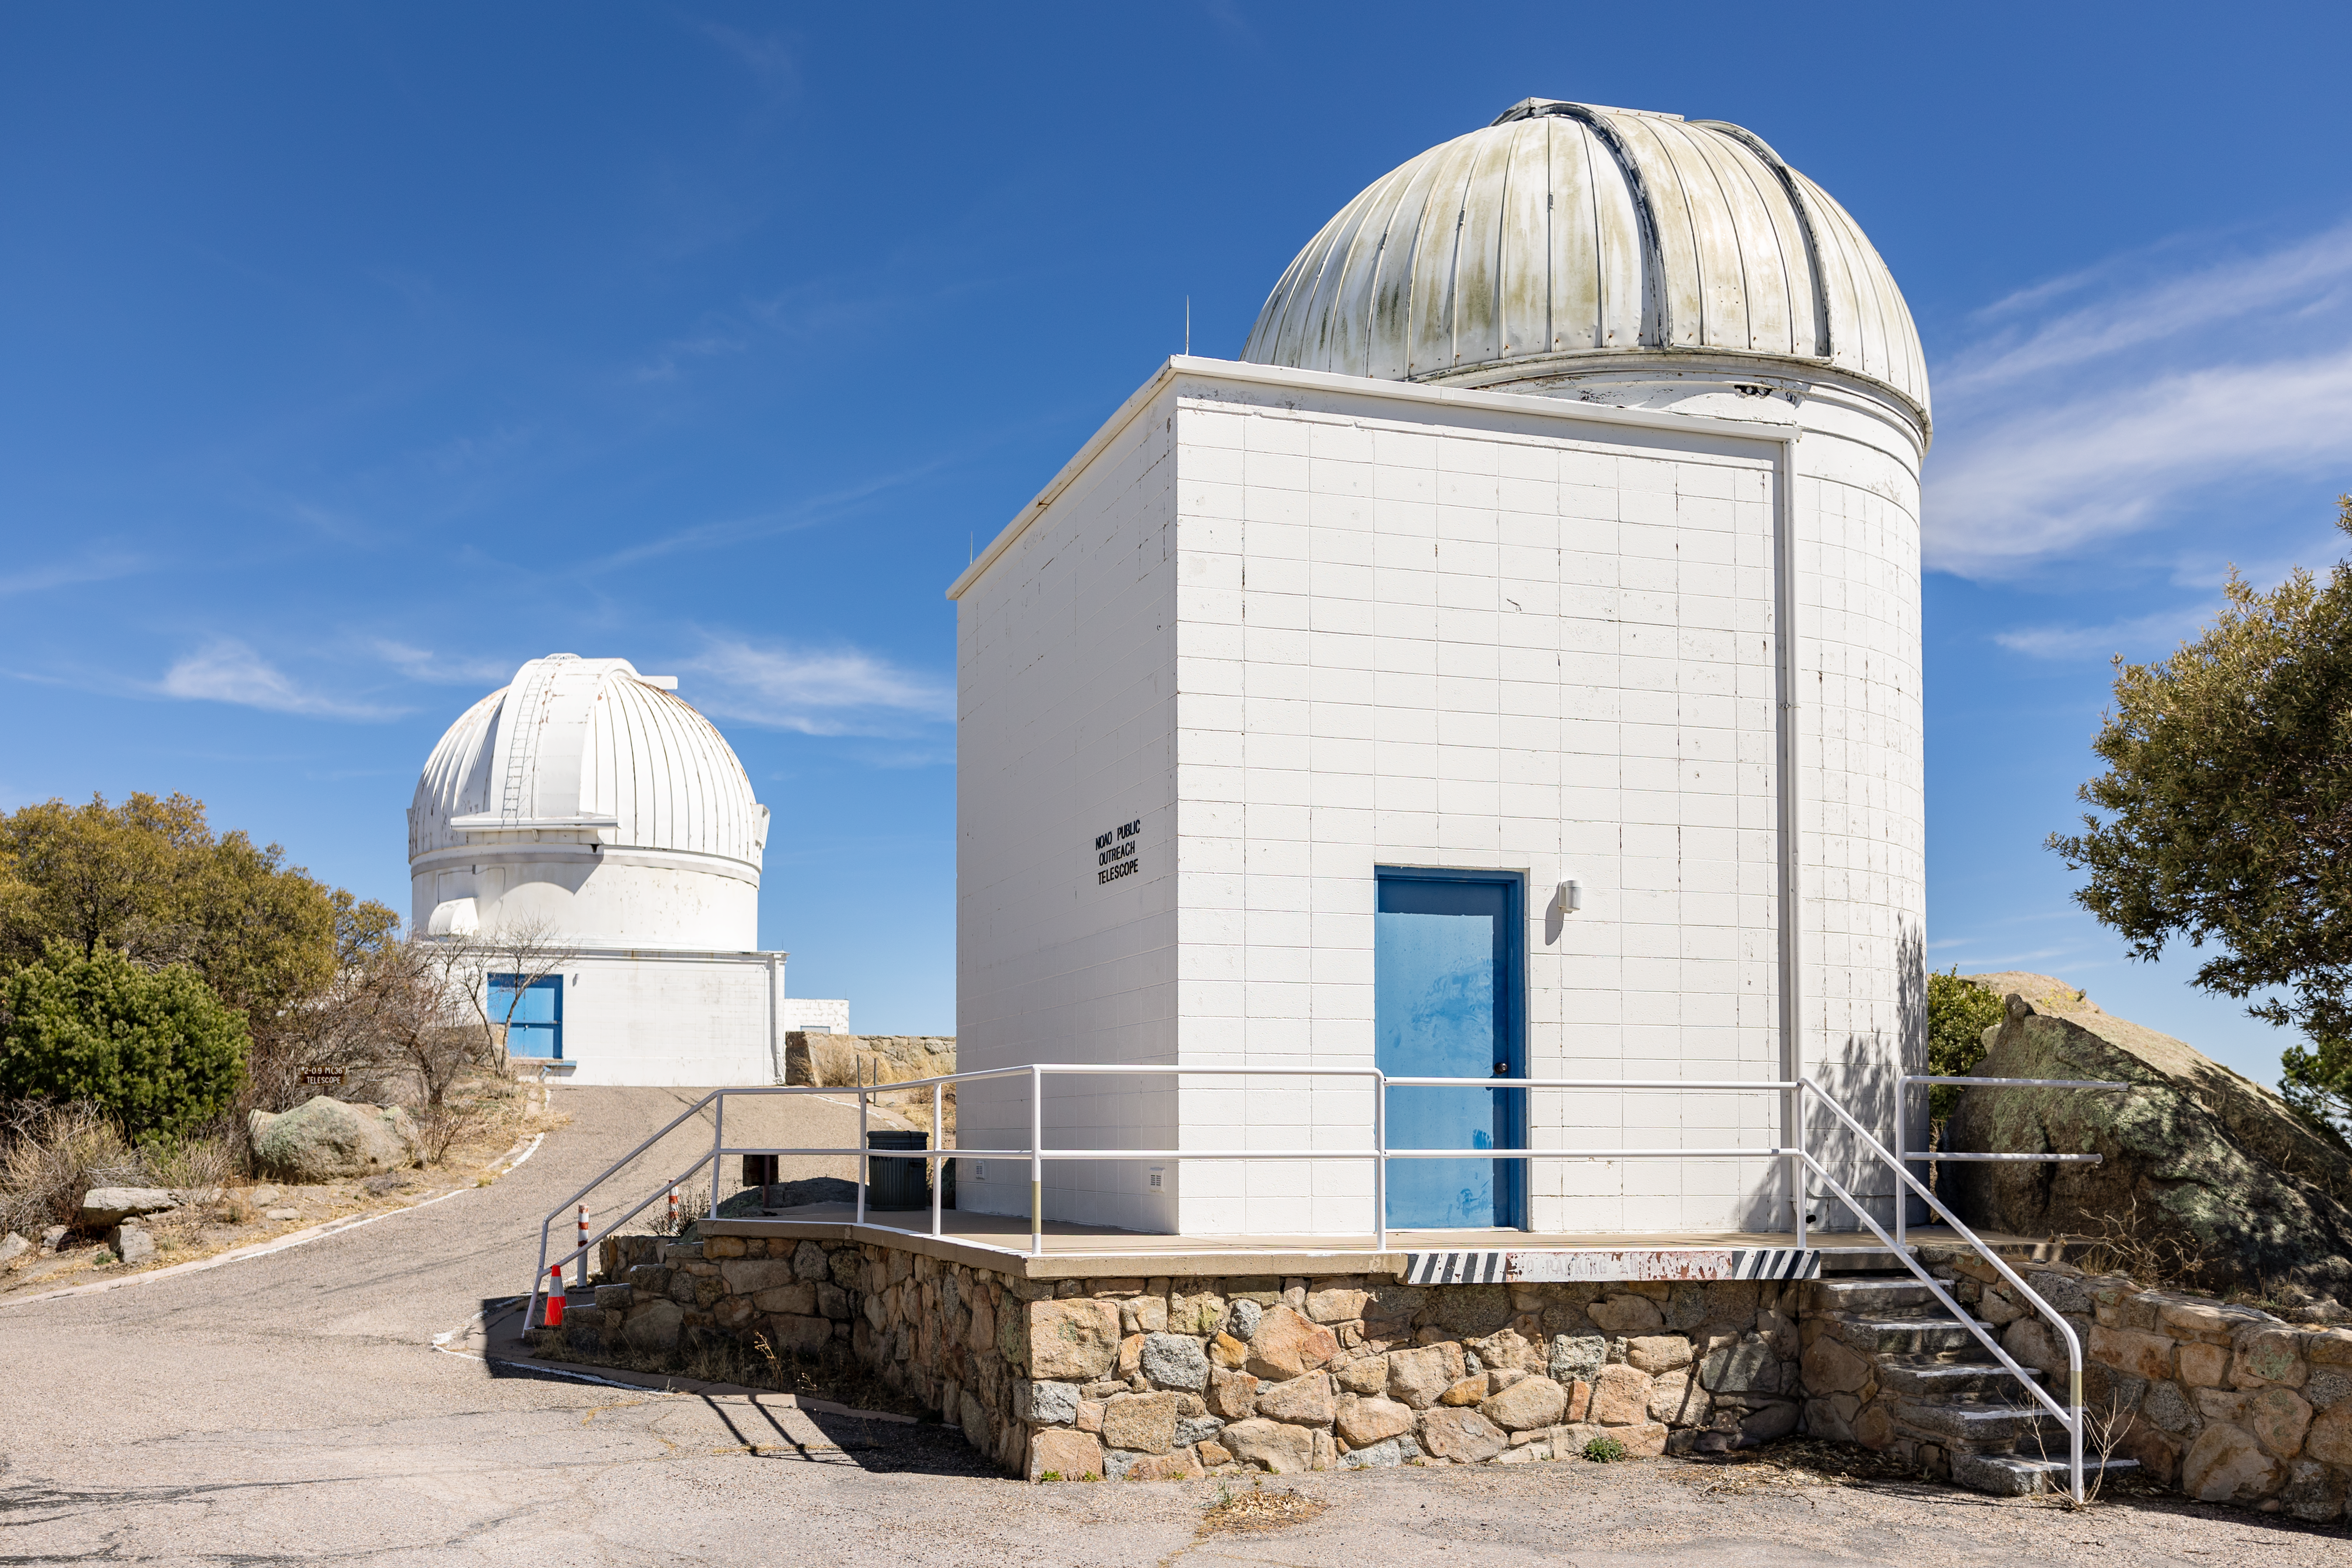

Visitor Center Levine 0.4-meter Telescope

The Visitor Center Levine 0.4-meter Telescope with the WIYN 0.9-meter Telescope in the background on Kitt Peak National Observatory in Arizona.

Credit: KPNO/NOIRLab/NSF/AURA/T. Slovinský